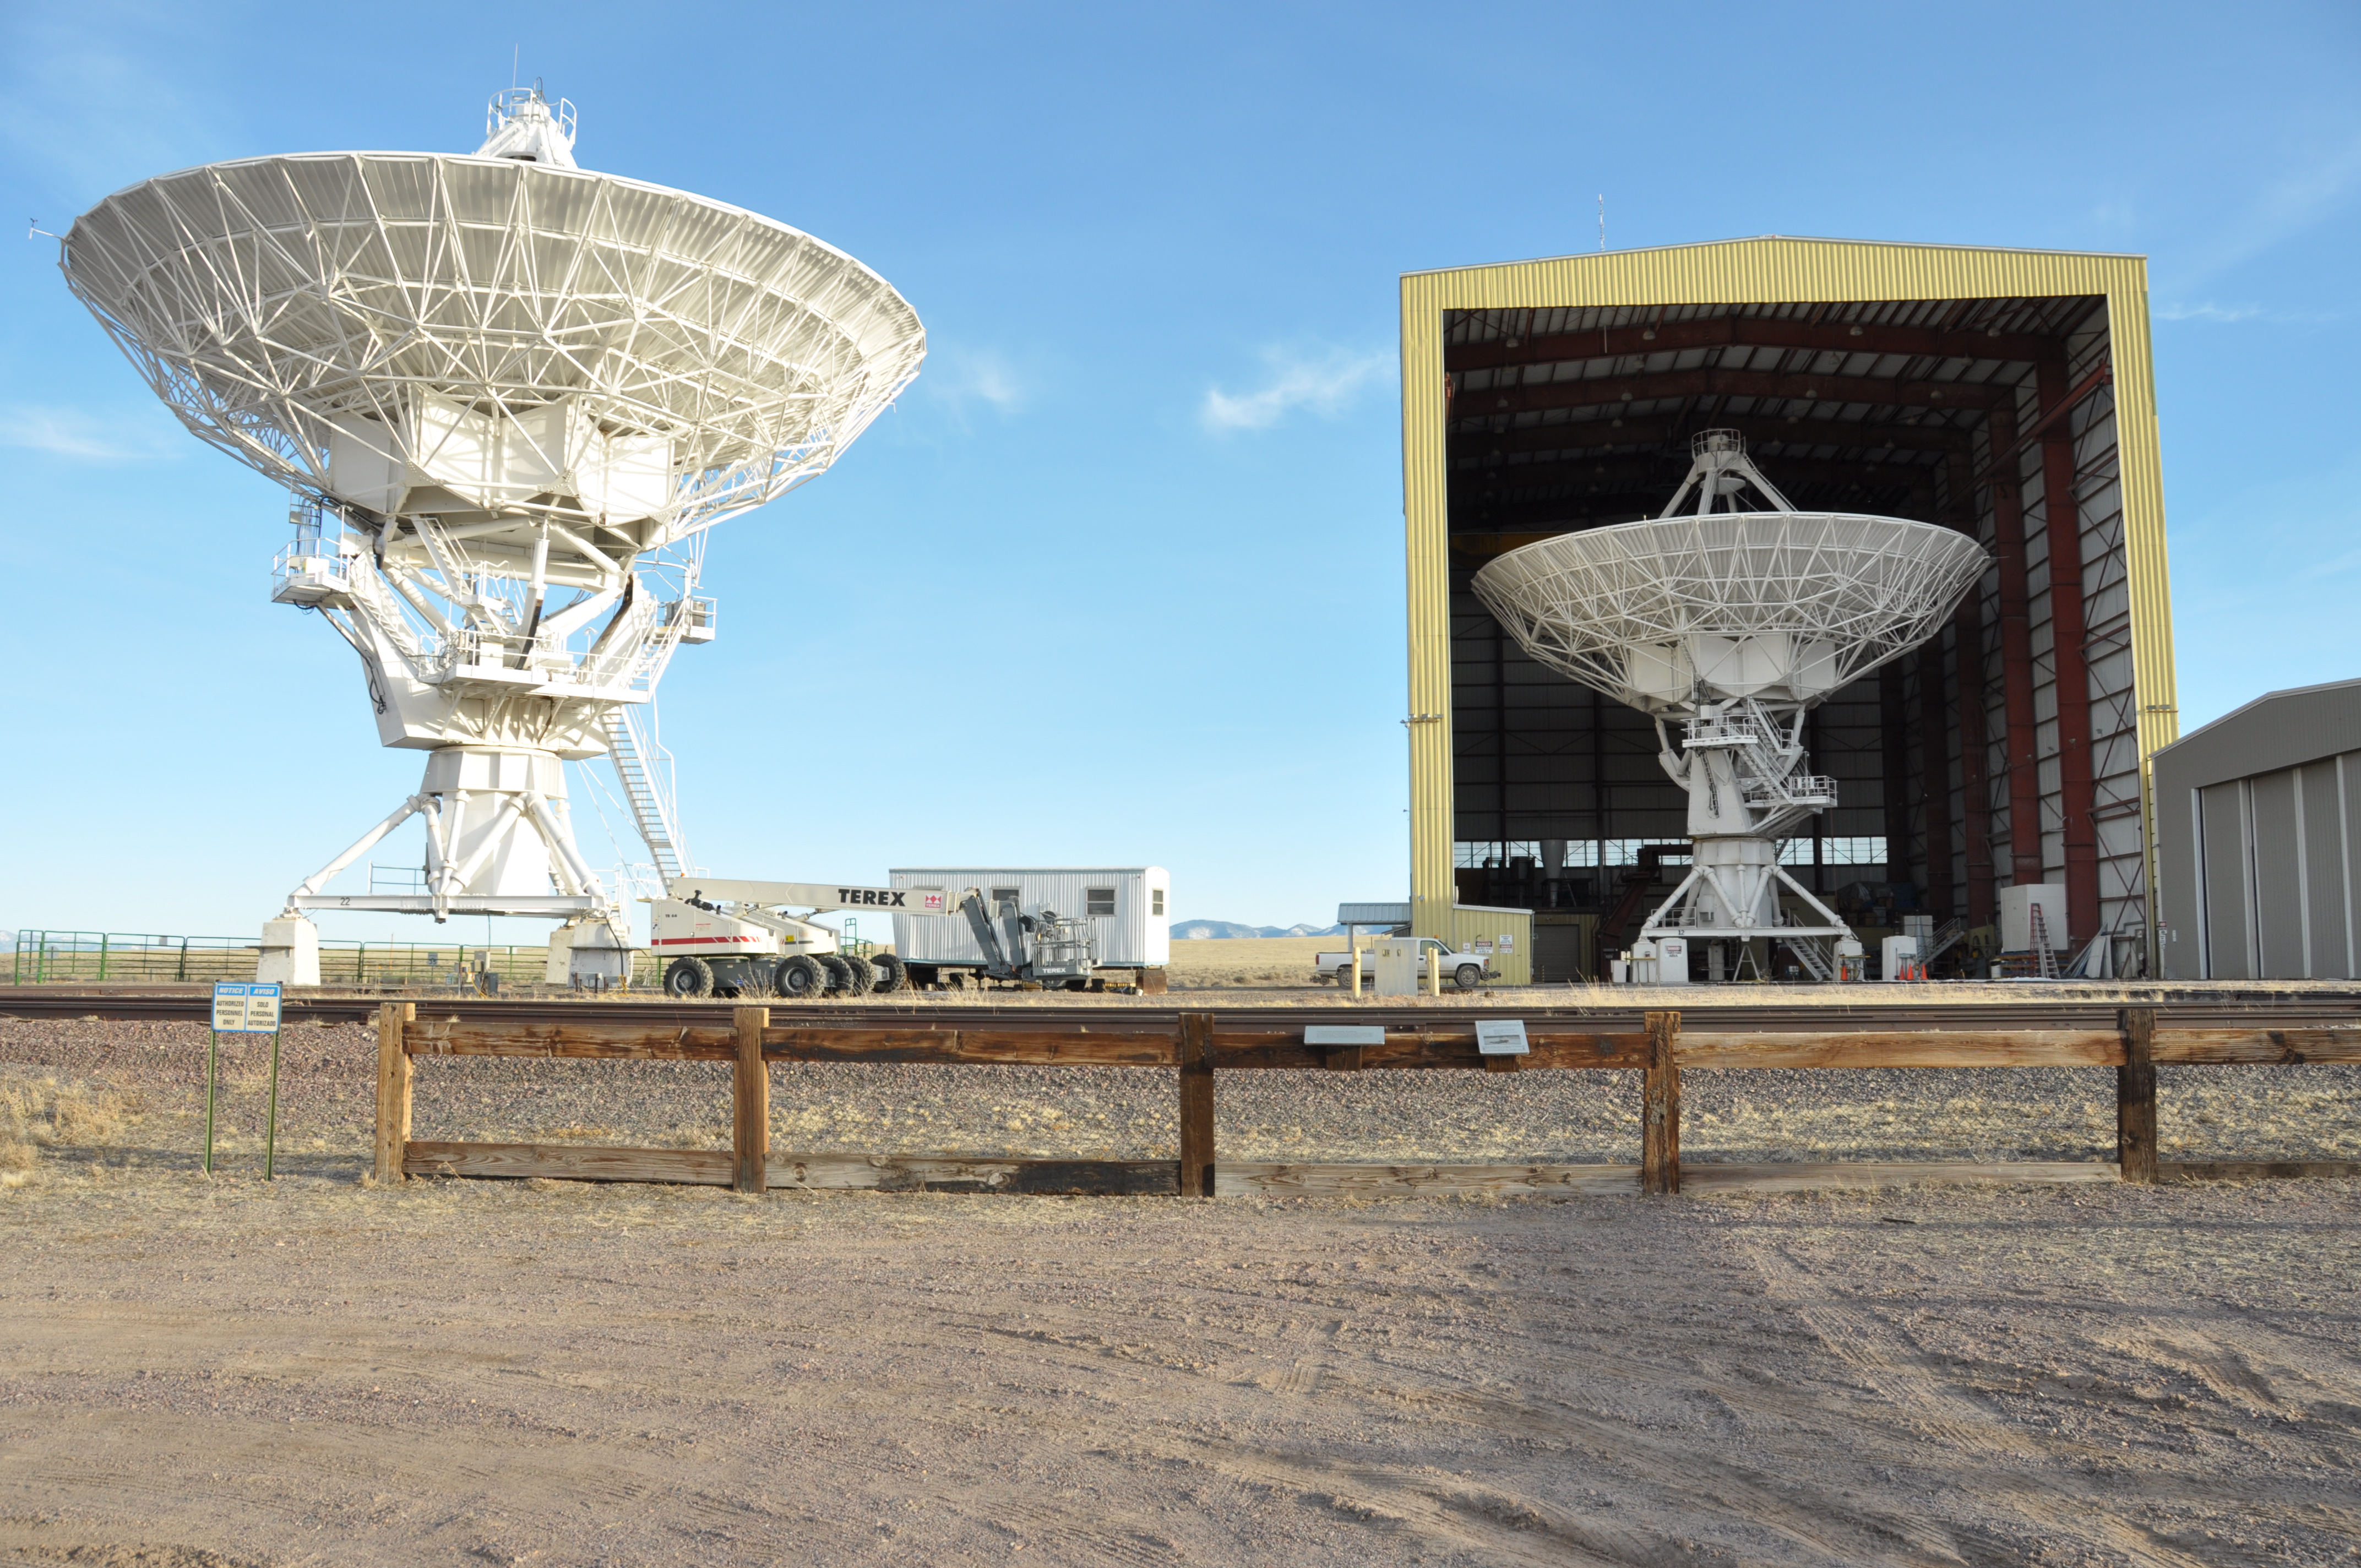

VLA Antennas and The Barn

Credit: NRAO/AUI/NSF